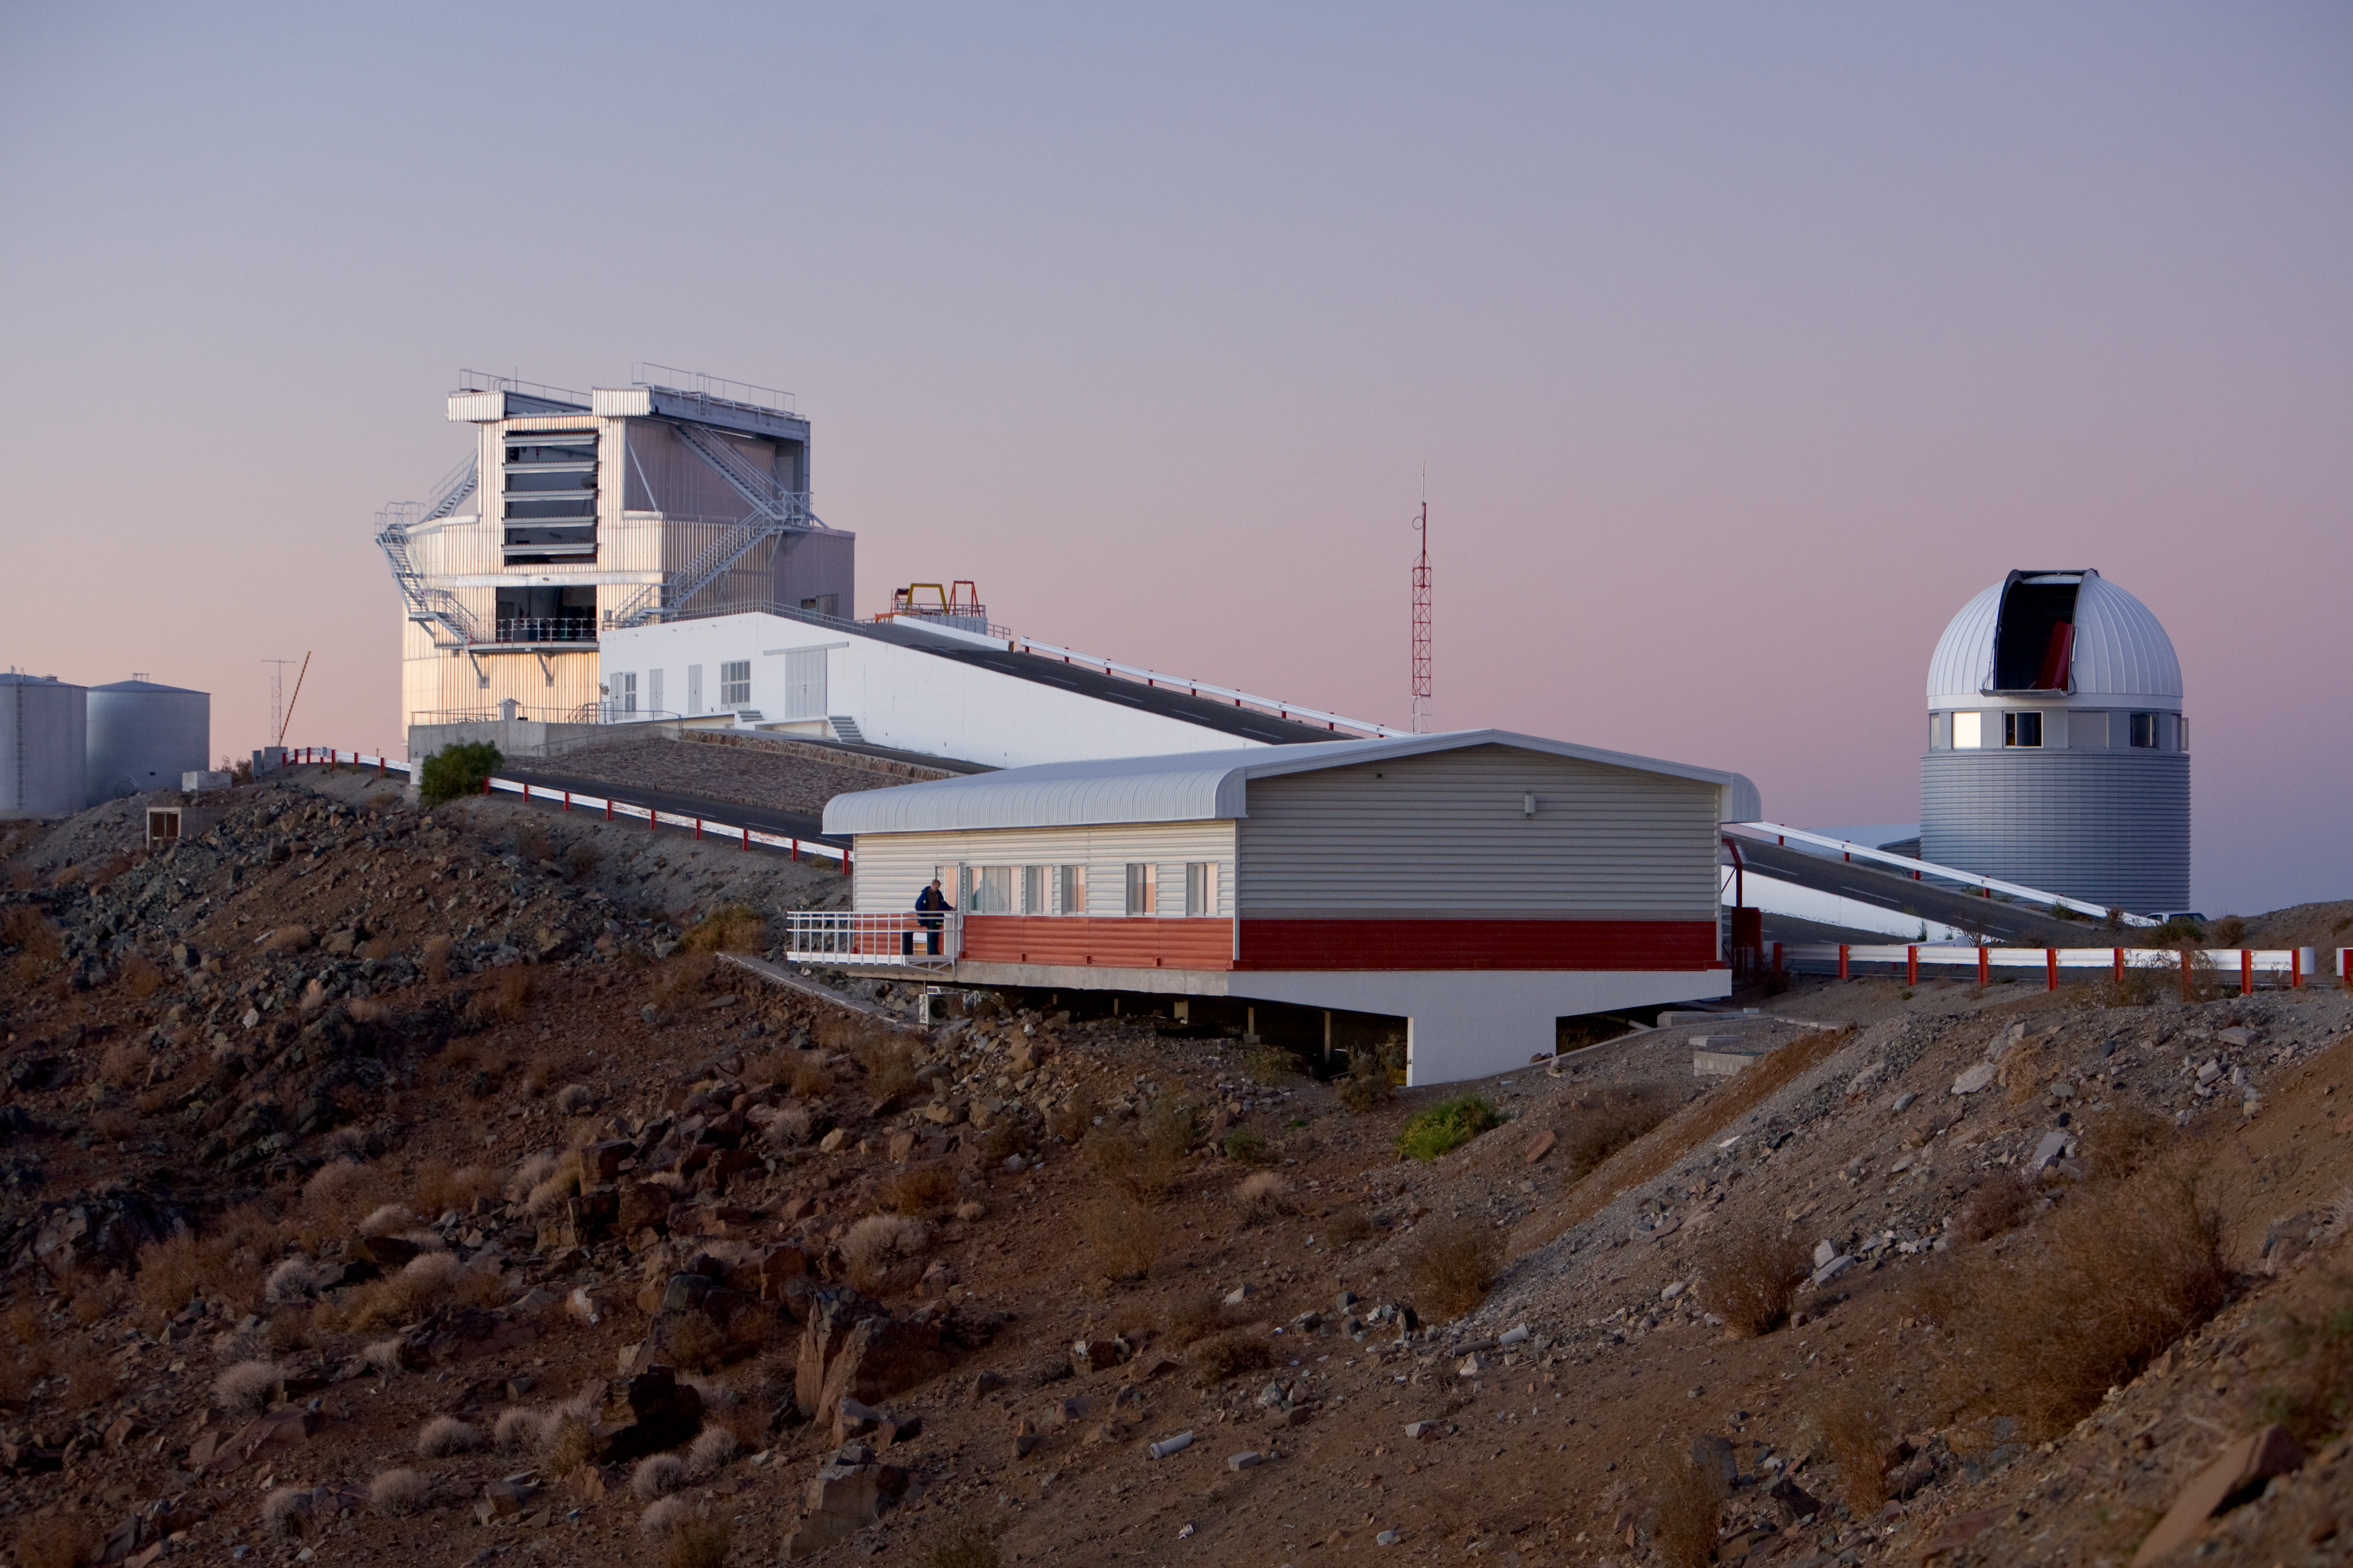

La Silla control room

The RITZ - the Control Room of the La Silla telescopes - is seen in front of the New Technology Telescope. On the right is the 1.2-m Leonhard Euler Swiss telescope.

Credit: ESO/H.H.Heyer